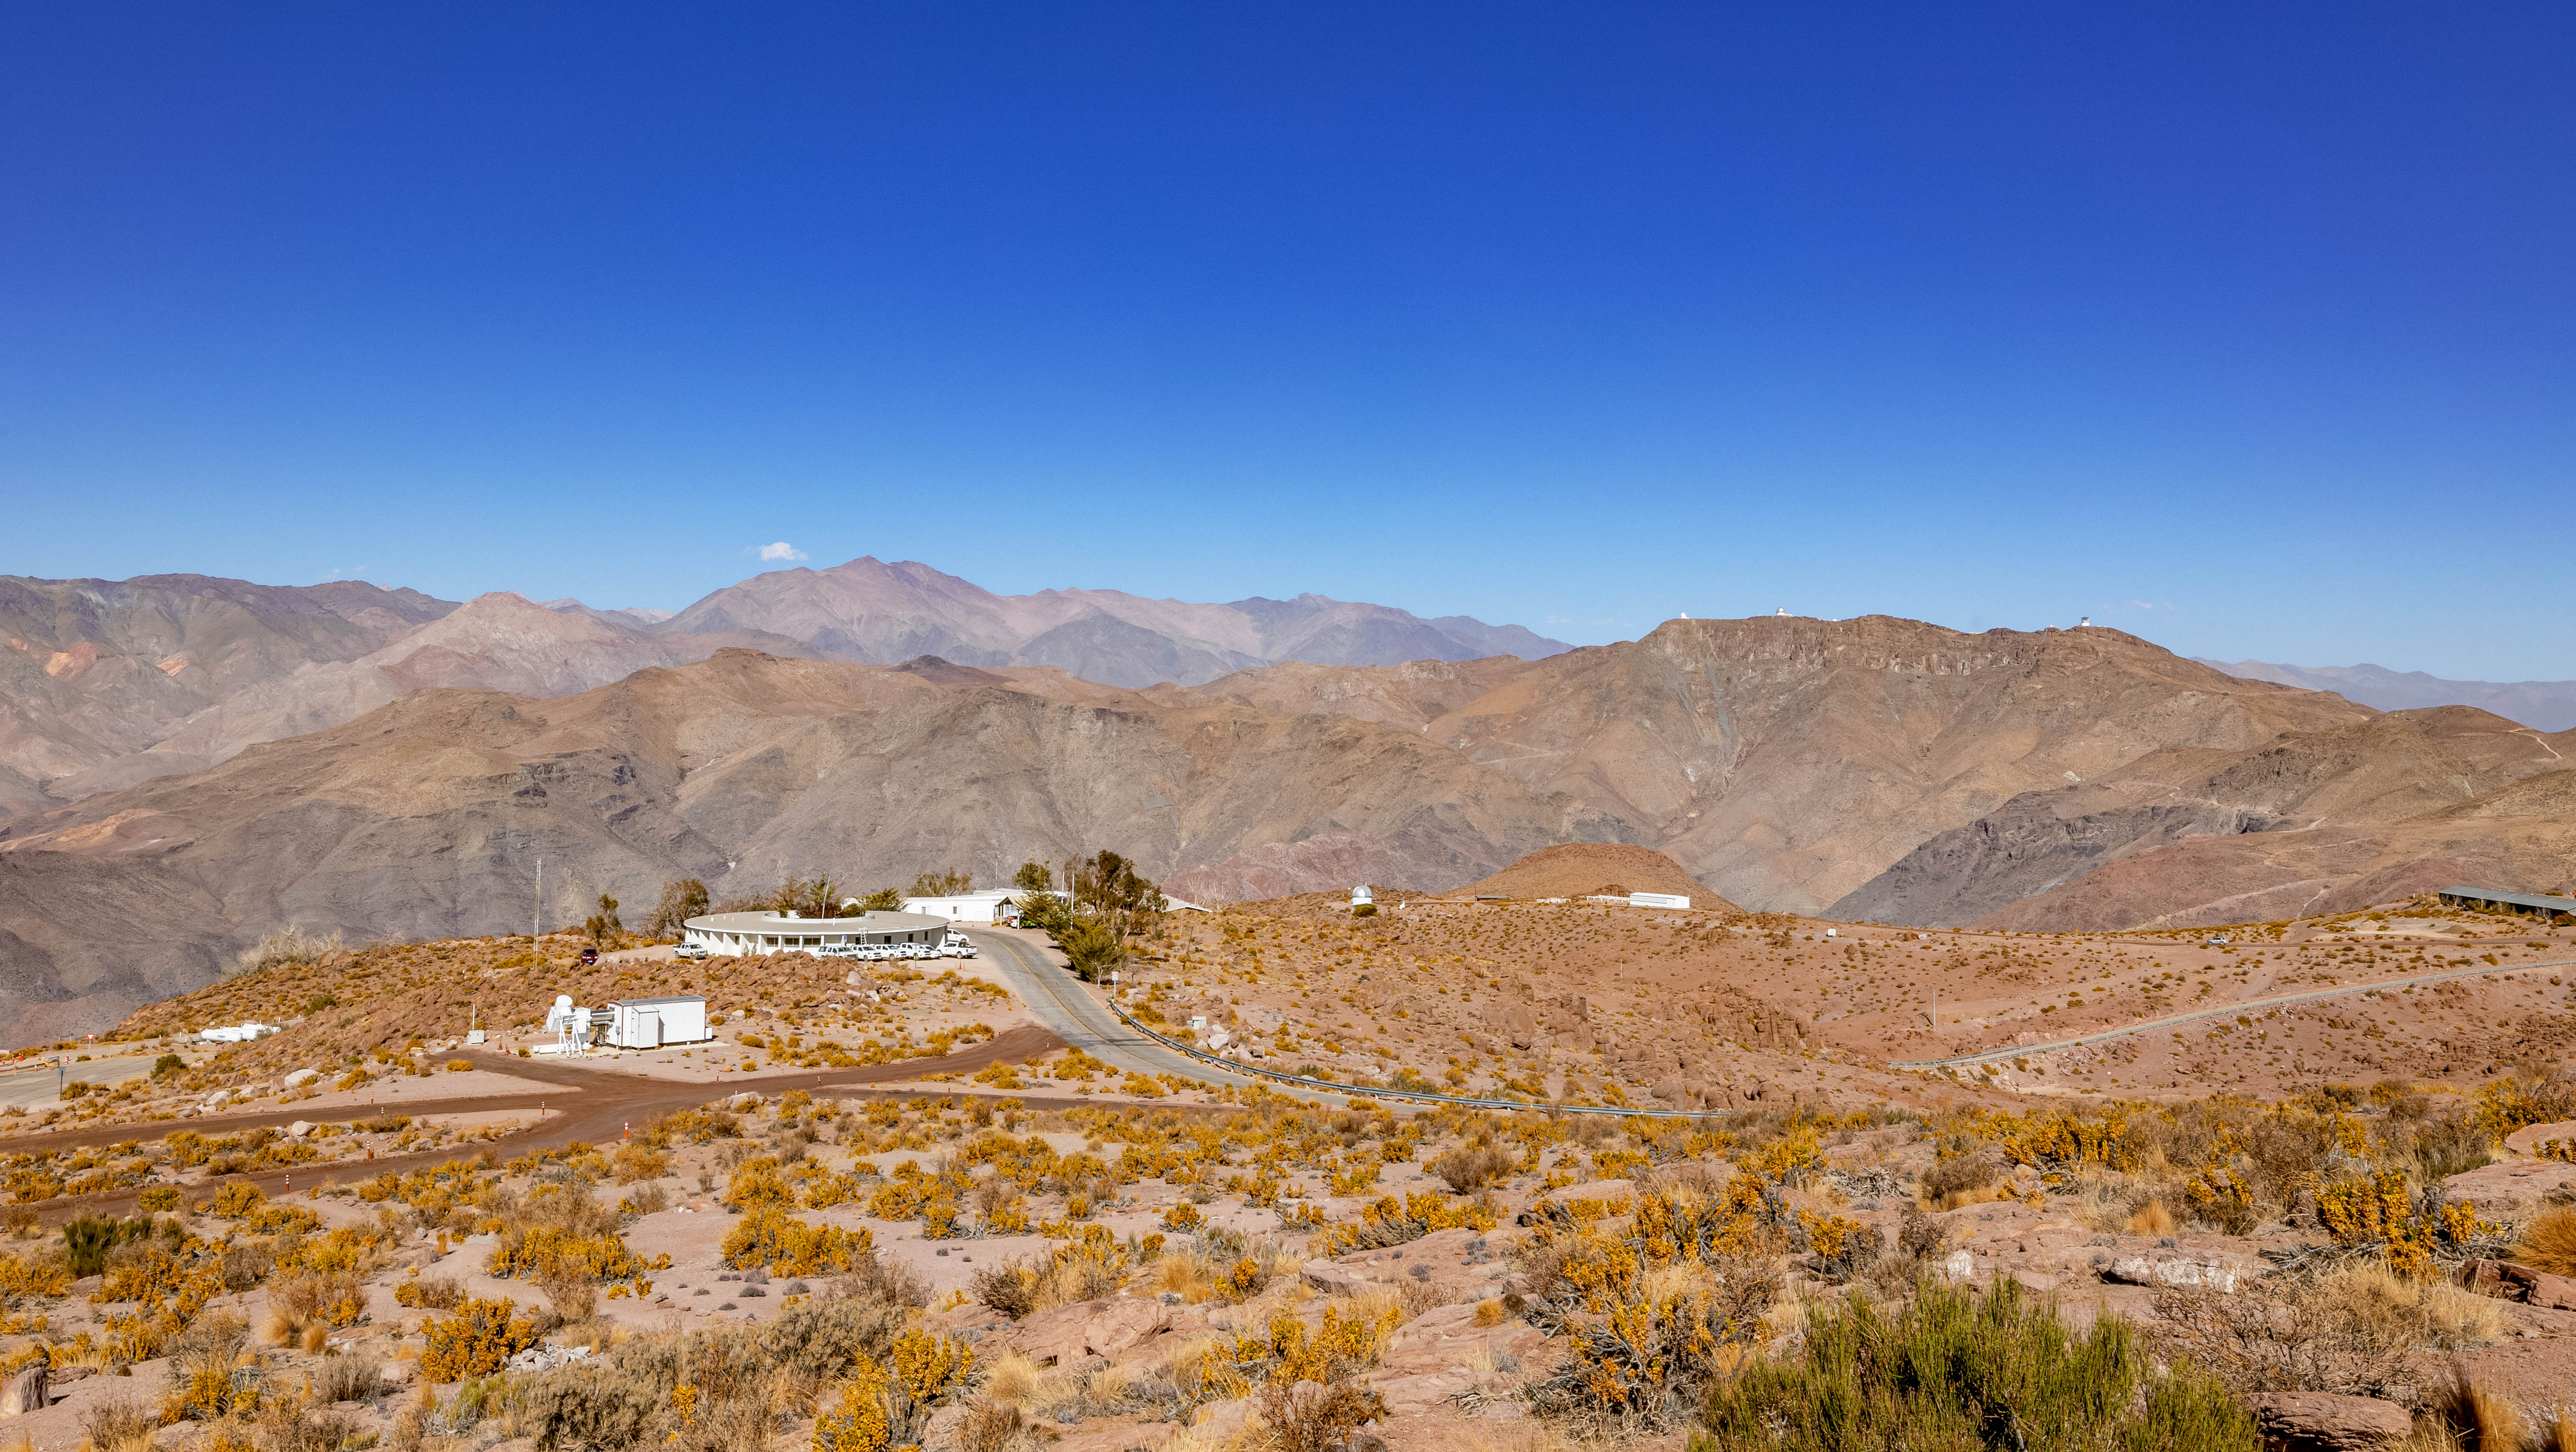

CTIO with Cerro Pachón in the Distance

This view from the summit of Cerro Tololo shows the CTIO Round Office Building and atop the hill to the right are the telescopes on Cerro Pachón.

Credit: CTIO/NOIRLab/NSF/AURA/T. Slovinský